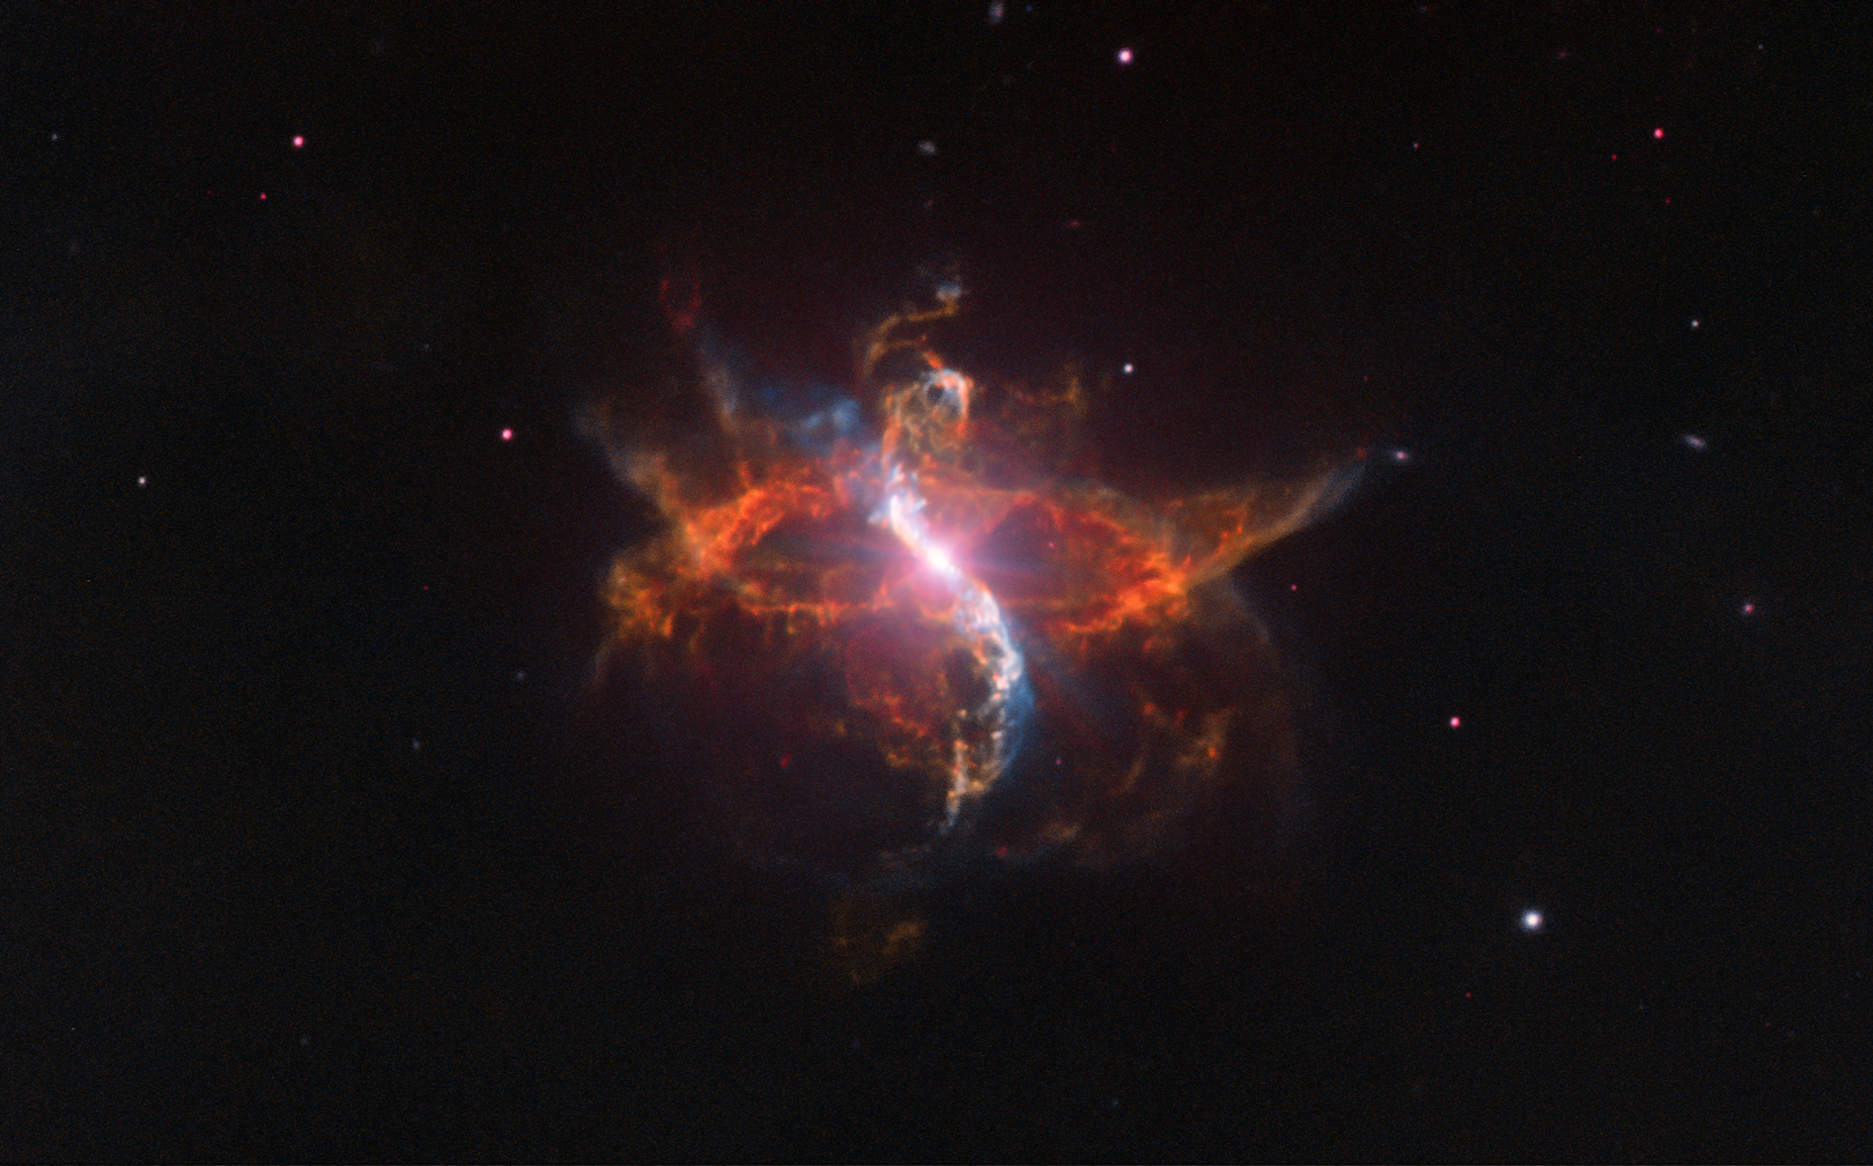

VLT view of binary system R Aquarii from 2012

This image reveals a dramatic binary star system named R Aquarii, located 700 light-years from Earth, as seen in 2012 by ESO’s Very Large Telescope (VLT).

R Aquarii is a so-called “symbiotic binary”, comprising two stars surrounded by a large, dynamic cloud of gas (a nebula). Systems like this contain two stars in an unequal and complex relationship. R Aquarii is made up of one hot white dwarf and one red giant. The red giant is losing matter to its small companion and occasionally ejecting matter in weird spurts, loops and trails, forming the intriguing shapes seen here.

There is a lot going on between the performers in this cosmic double act. The red giant is a variable star, with a brightness that changes by a factor of 750 every year and three weeks. The faint nebula is named Cederblad 211 and is thought to be the result of a violent nova 250 years ago. Also visible is a narrow, vertical, S-shaped feature, with blobs of superheated material moving outward at tremendous speeds of 600 to 850 kilometres per second.

R Aquarii was also imaged 15 years ago — and several times in the intervening period — to track its ongoing activity. The system is very dynamic and complex, and has expanded and evolved significantly in recent years (an image from 1997 can be seen here, and a comparison between the two is available here).

Credit: ESO